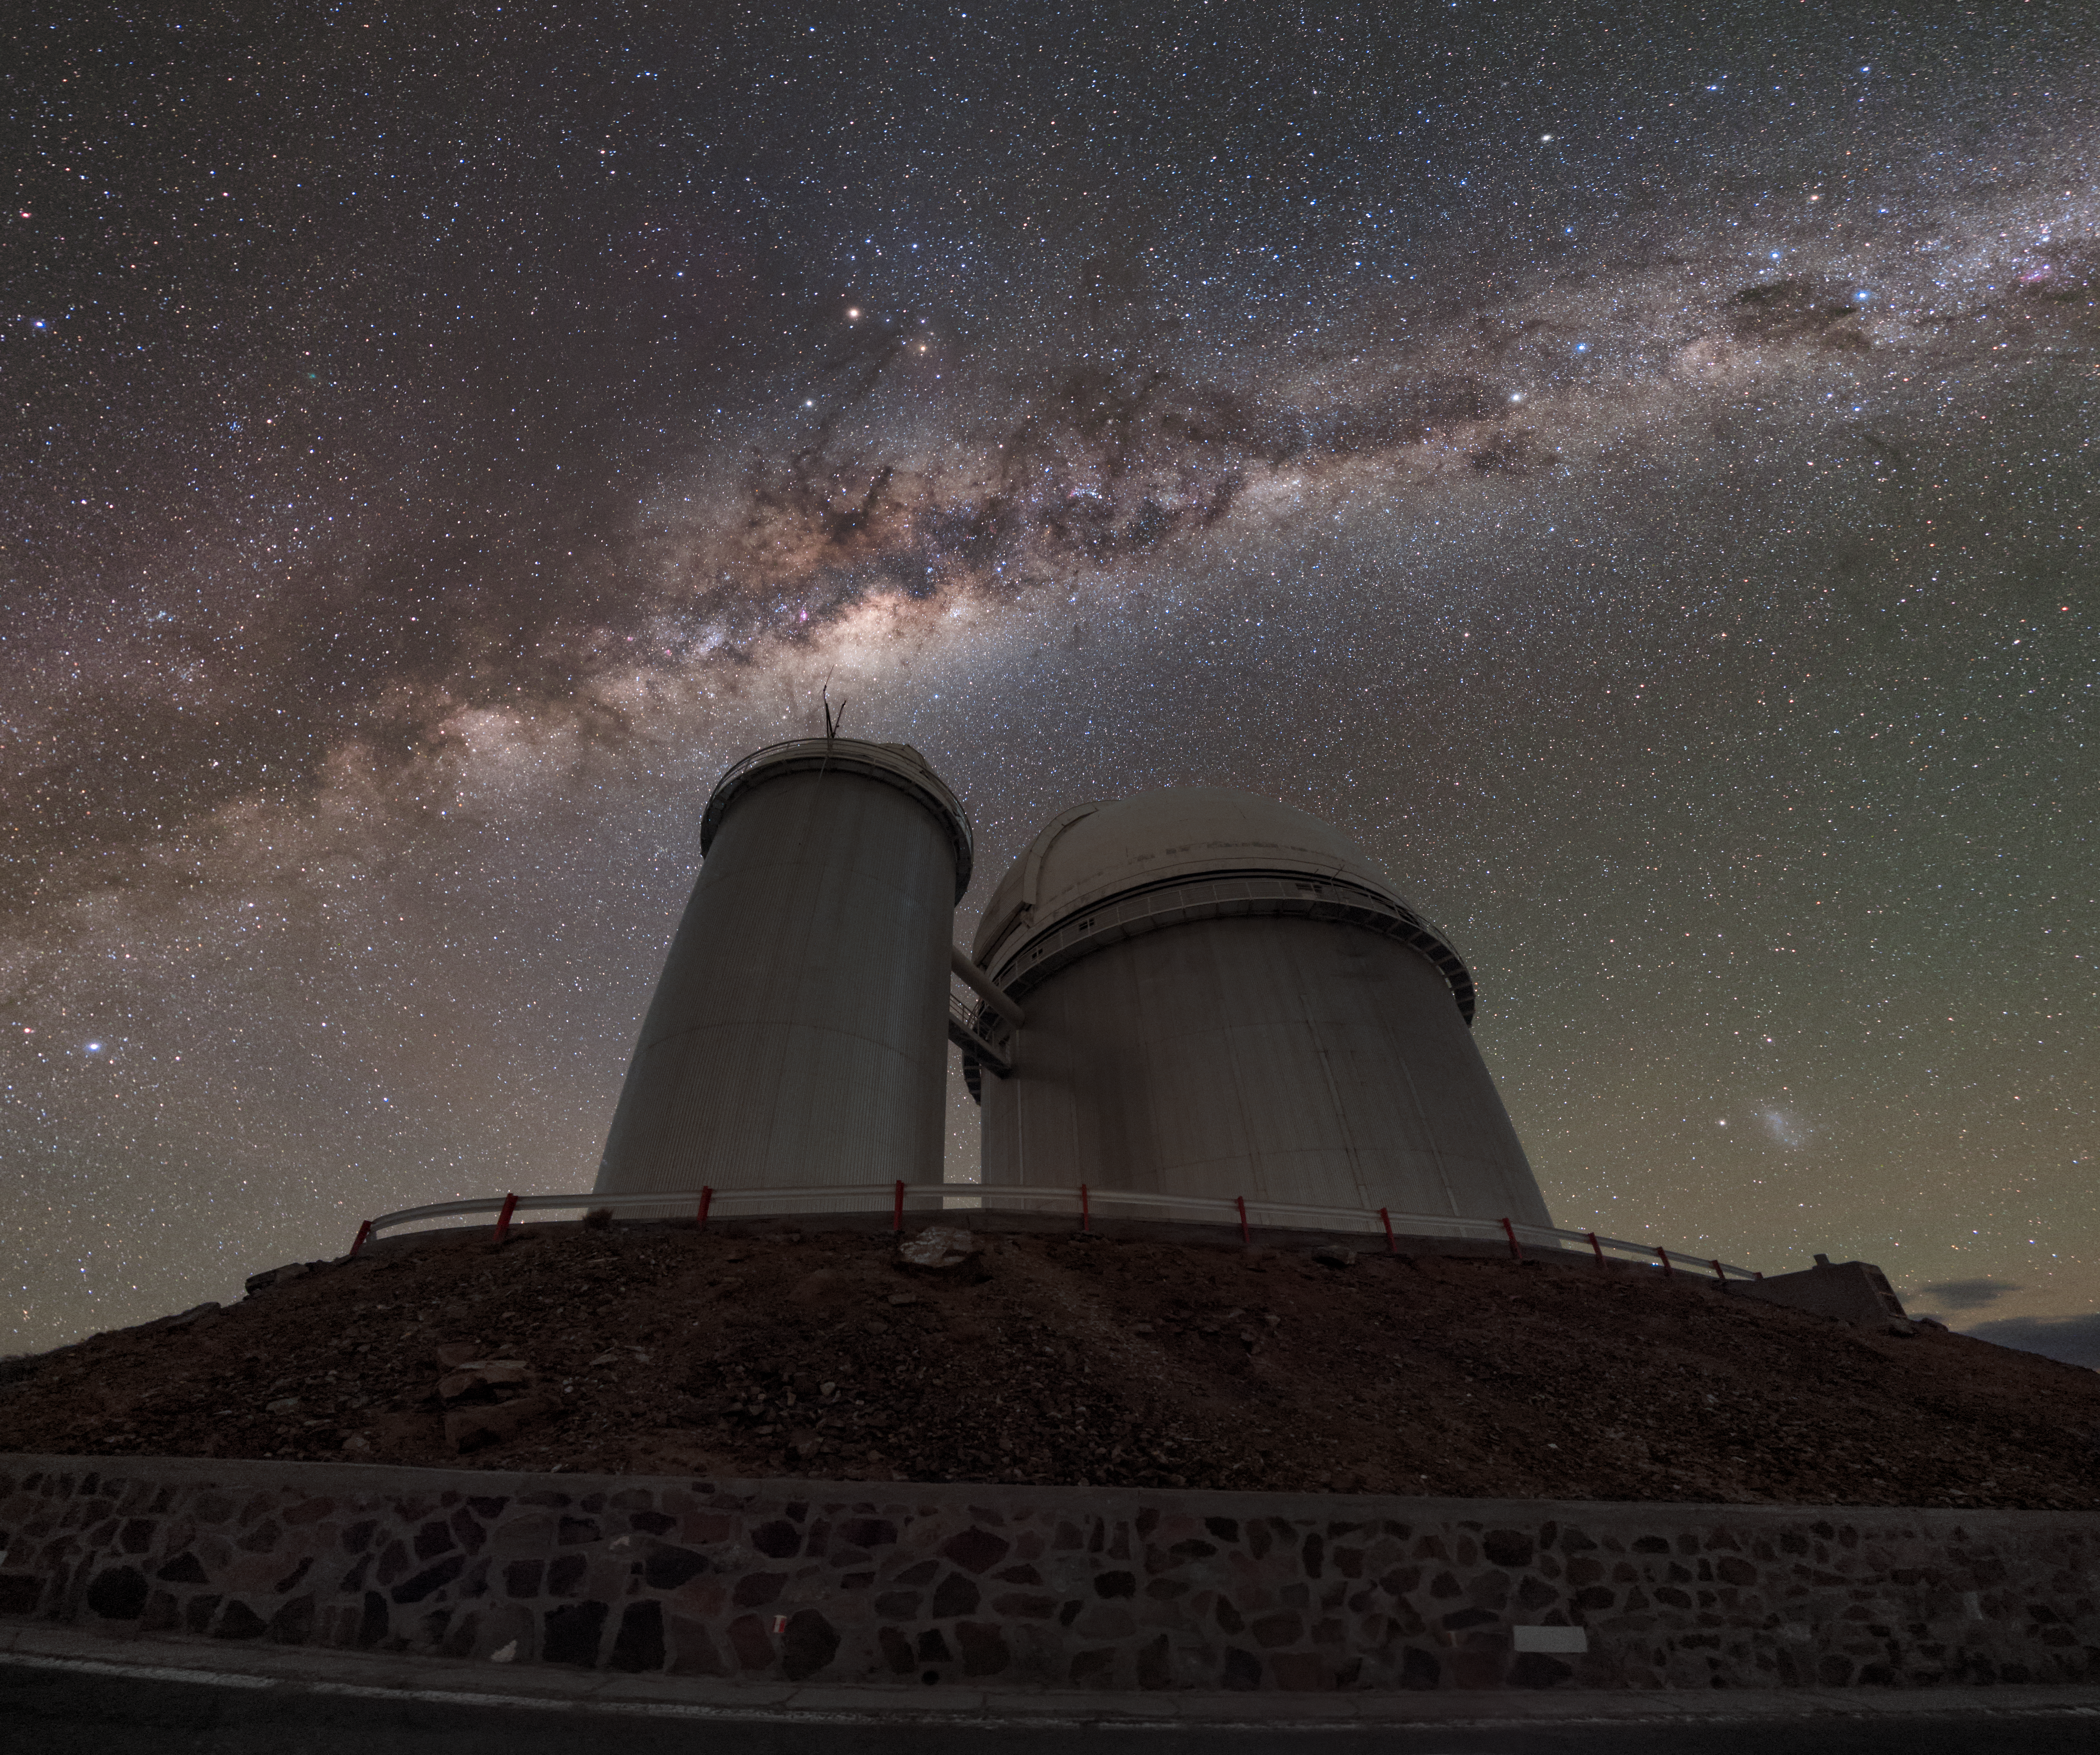

Milky Way streak at La Silla

ESO's first observatory in Chile was at La Silla, where its ESO 3.6-metre telescope is still producing incredible observations today. Here, the telescope sits beneath the streak of our home galaxy, the Milky Way.

Credit: ESO/B. Tafreshi (twanight.org)